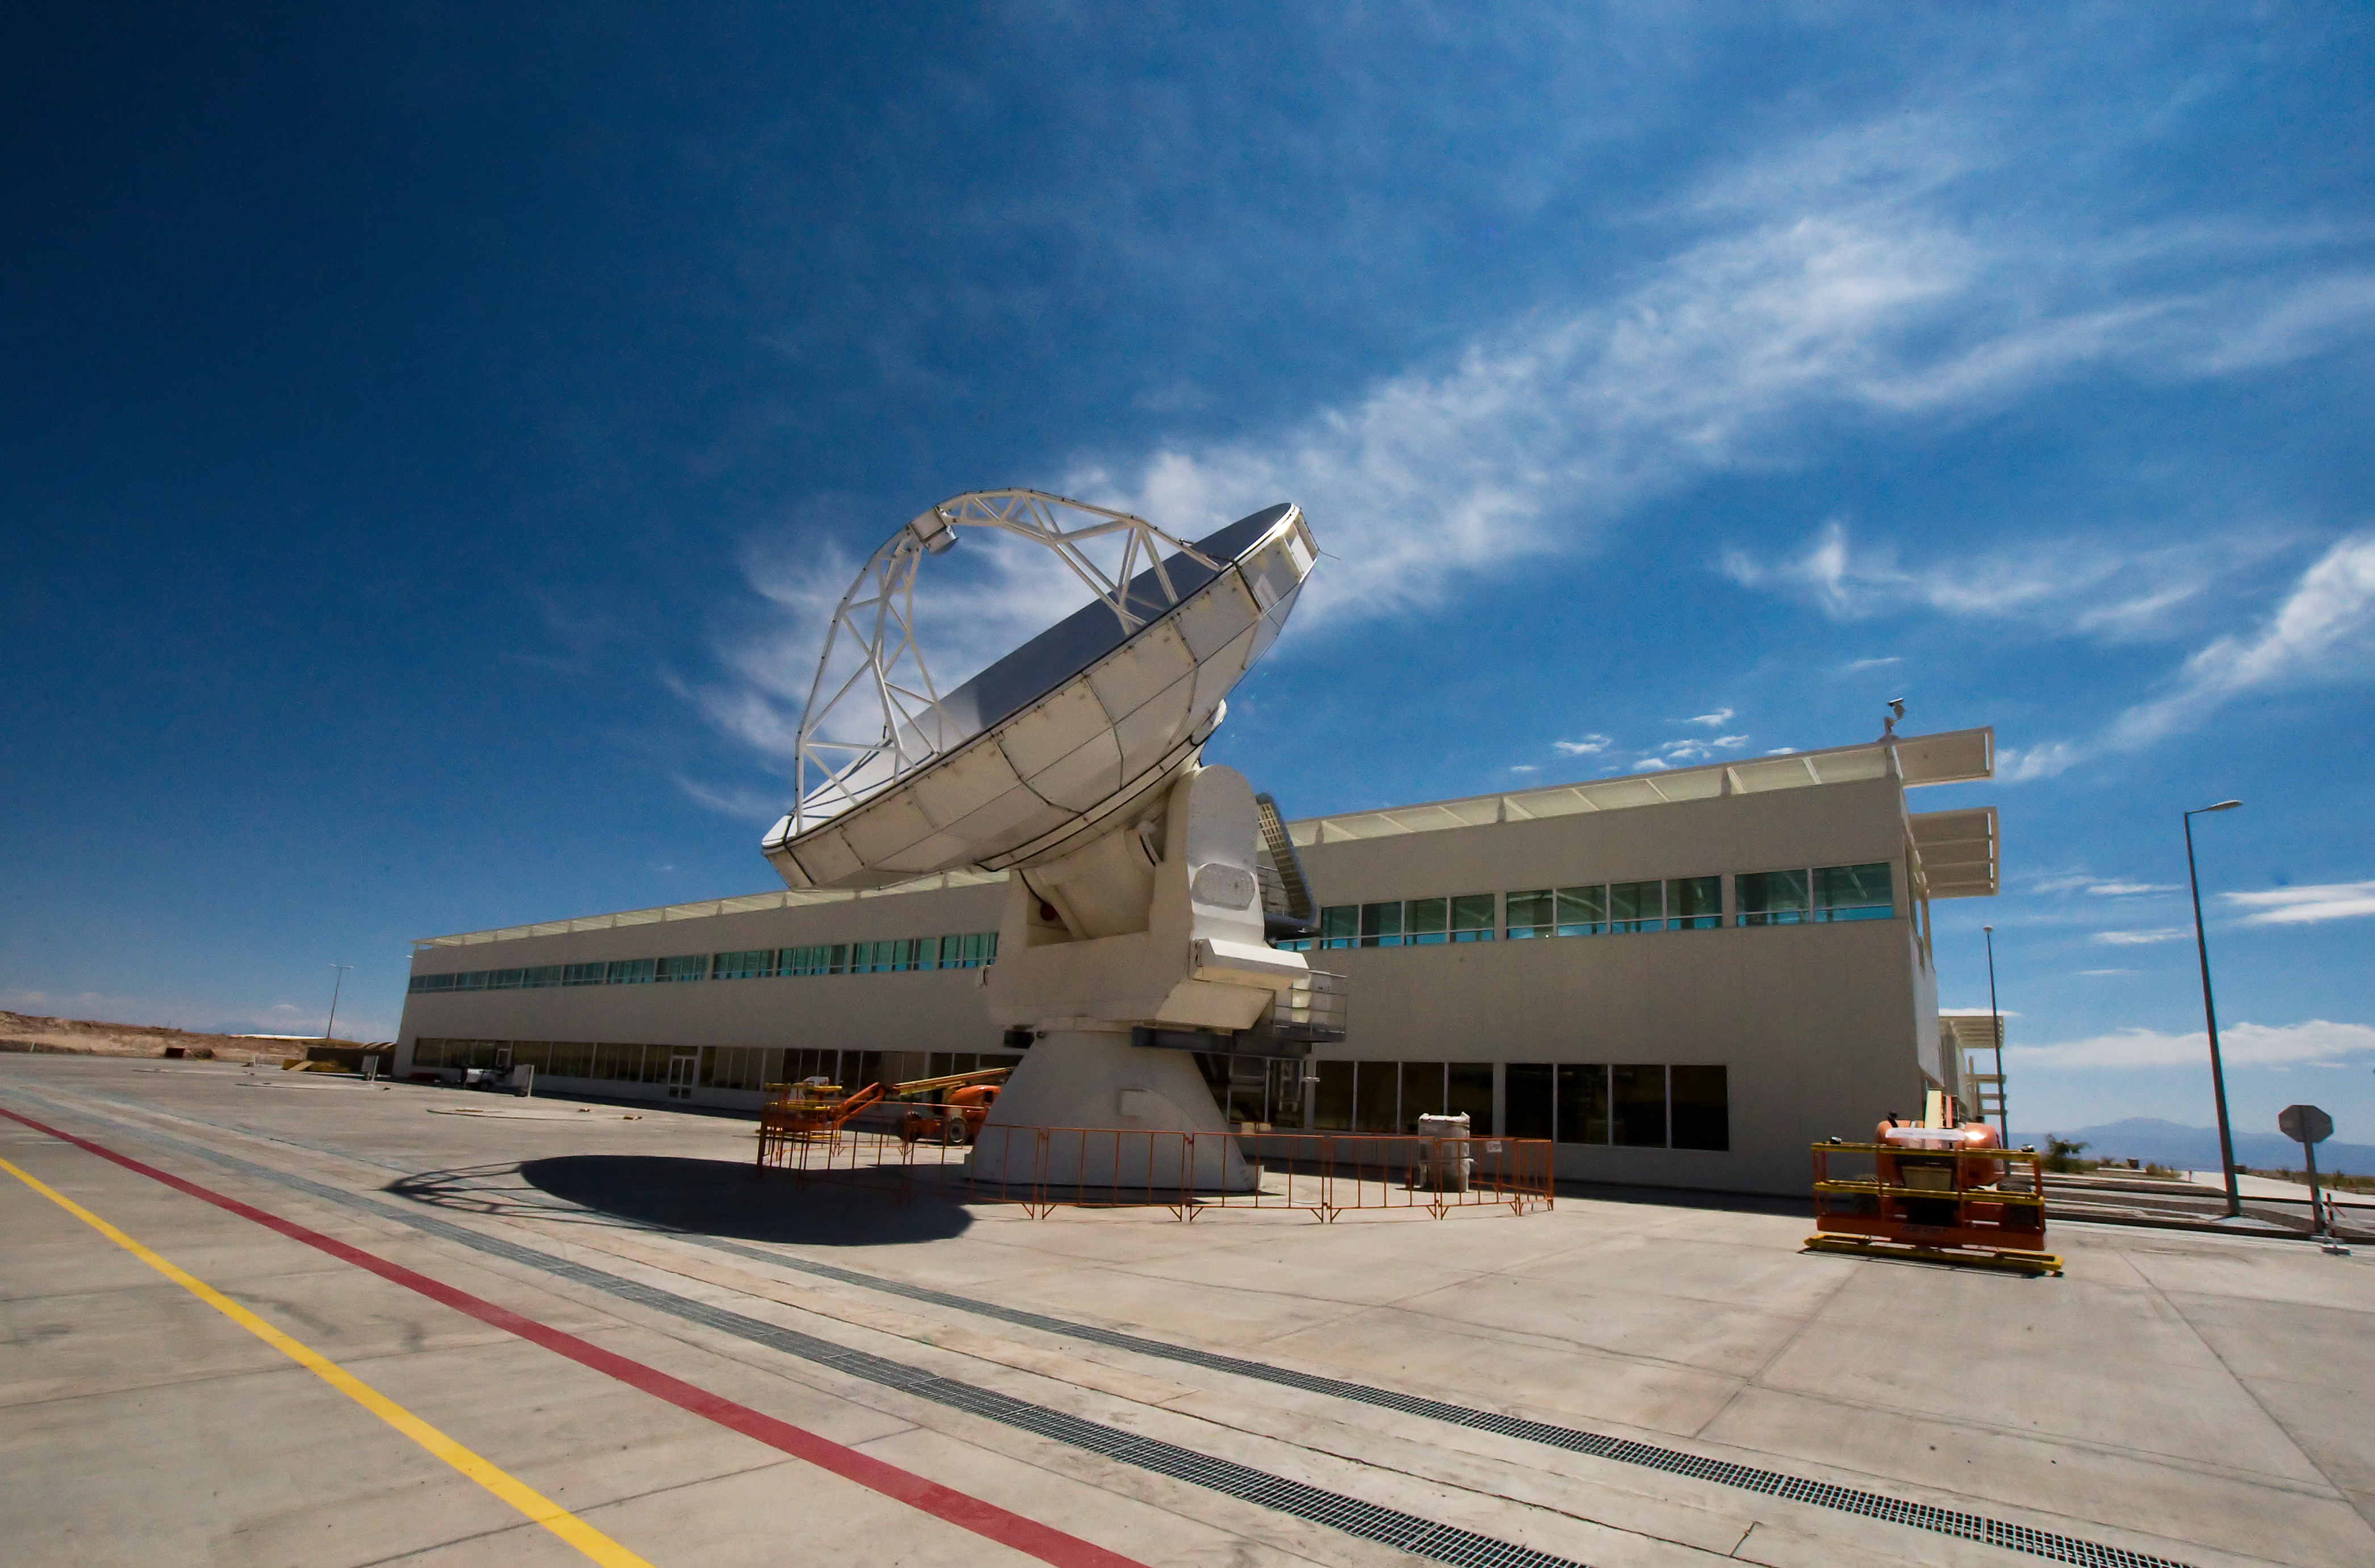

An antenna at the ALMA Operations Support Facility (OSF)

One of the Atacama Large Millimeter/submillimeter Array (ALMA) antennas at the Operations Support Facility in the Chilean Andes, 2900 m above sea level. ALMA is the largest ground-based astronomy project in existence, and will be comprised of a giant array of 12-m submillimetre quality antennas, with baselines of several kilometres. An additional, compact array of 7-m and 12-m antennas will complement the main array. Construction of ALMA started in 2003 and will be completed in 2012. The ALMA project is an international collaboration between Europe, East Asia and North America in cooperation with the Republic of Chile.

Credit: Iztok Bončina/ALMA (ESO/NAOJ/NRAO)